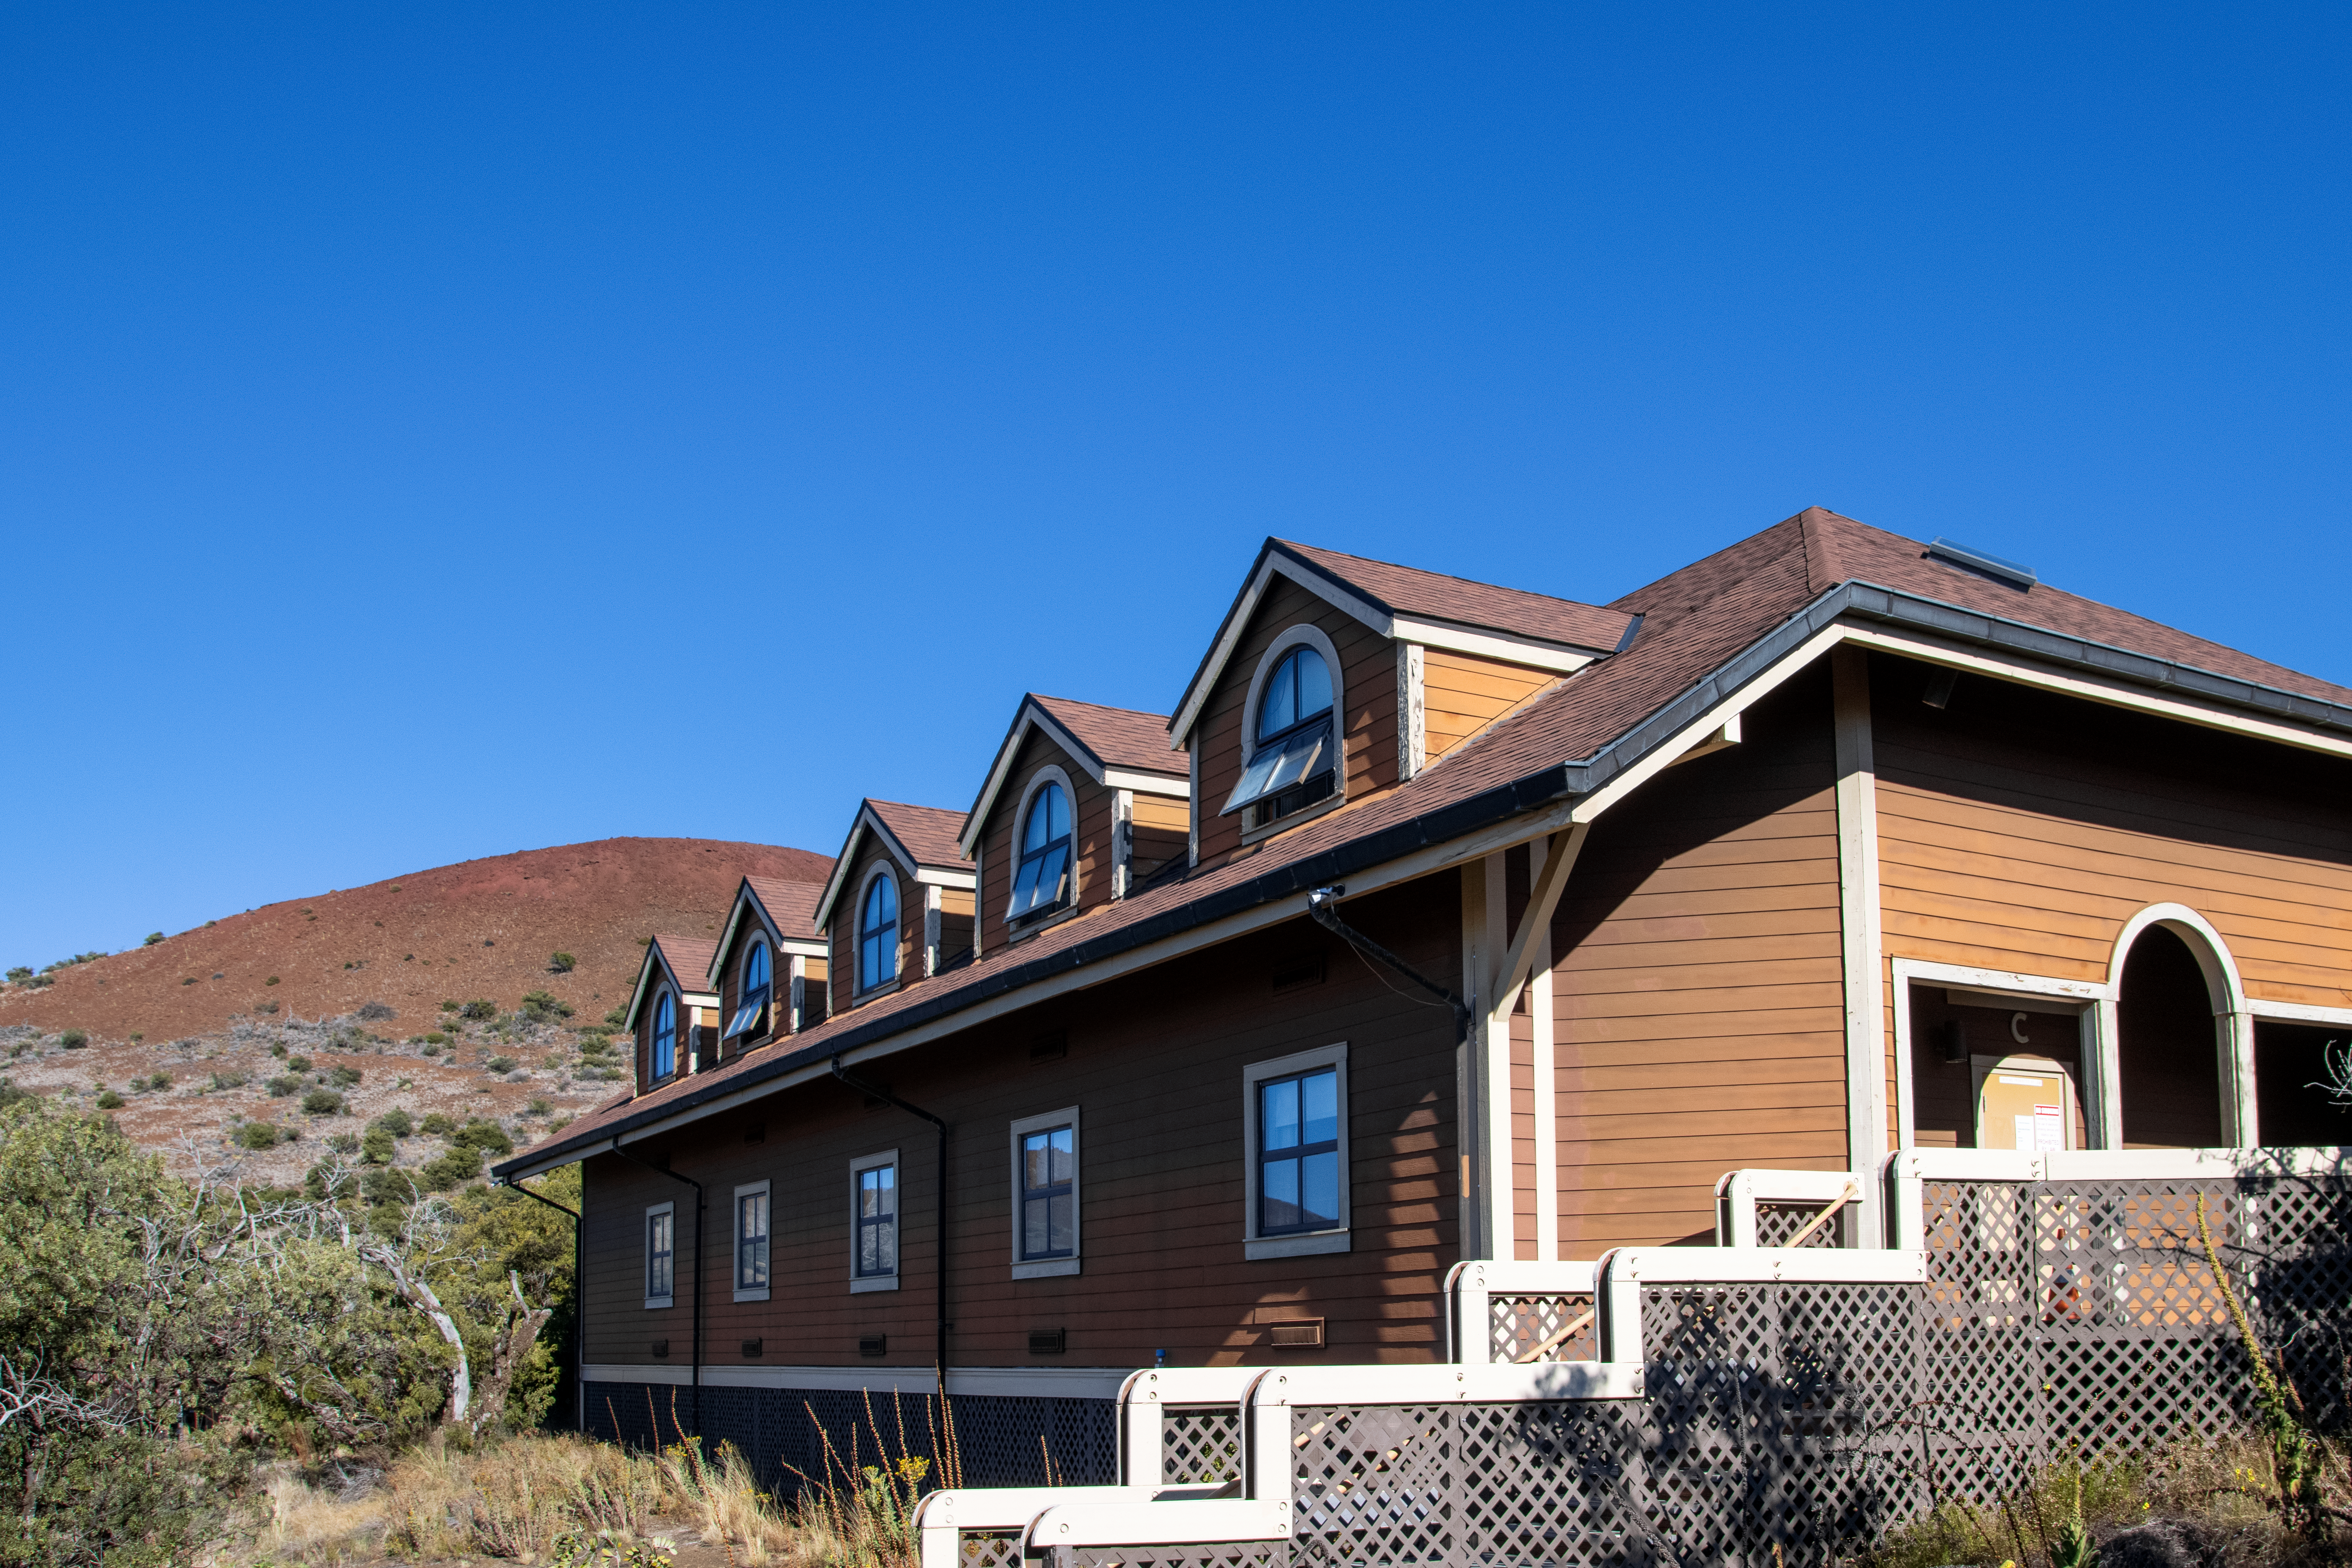

Hale Pohaku at Maunakea

Hale Pohaku – Hawaiian for “Stone House” — is located midway to the summit of Maunakea, Hawaiʻi and provides living facilities for up to 72 people working at the telescopes near the summit.

Credit: NOIRLab/NSF/AURA/T. Matsopoulos